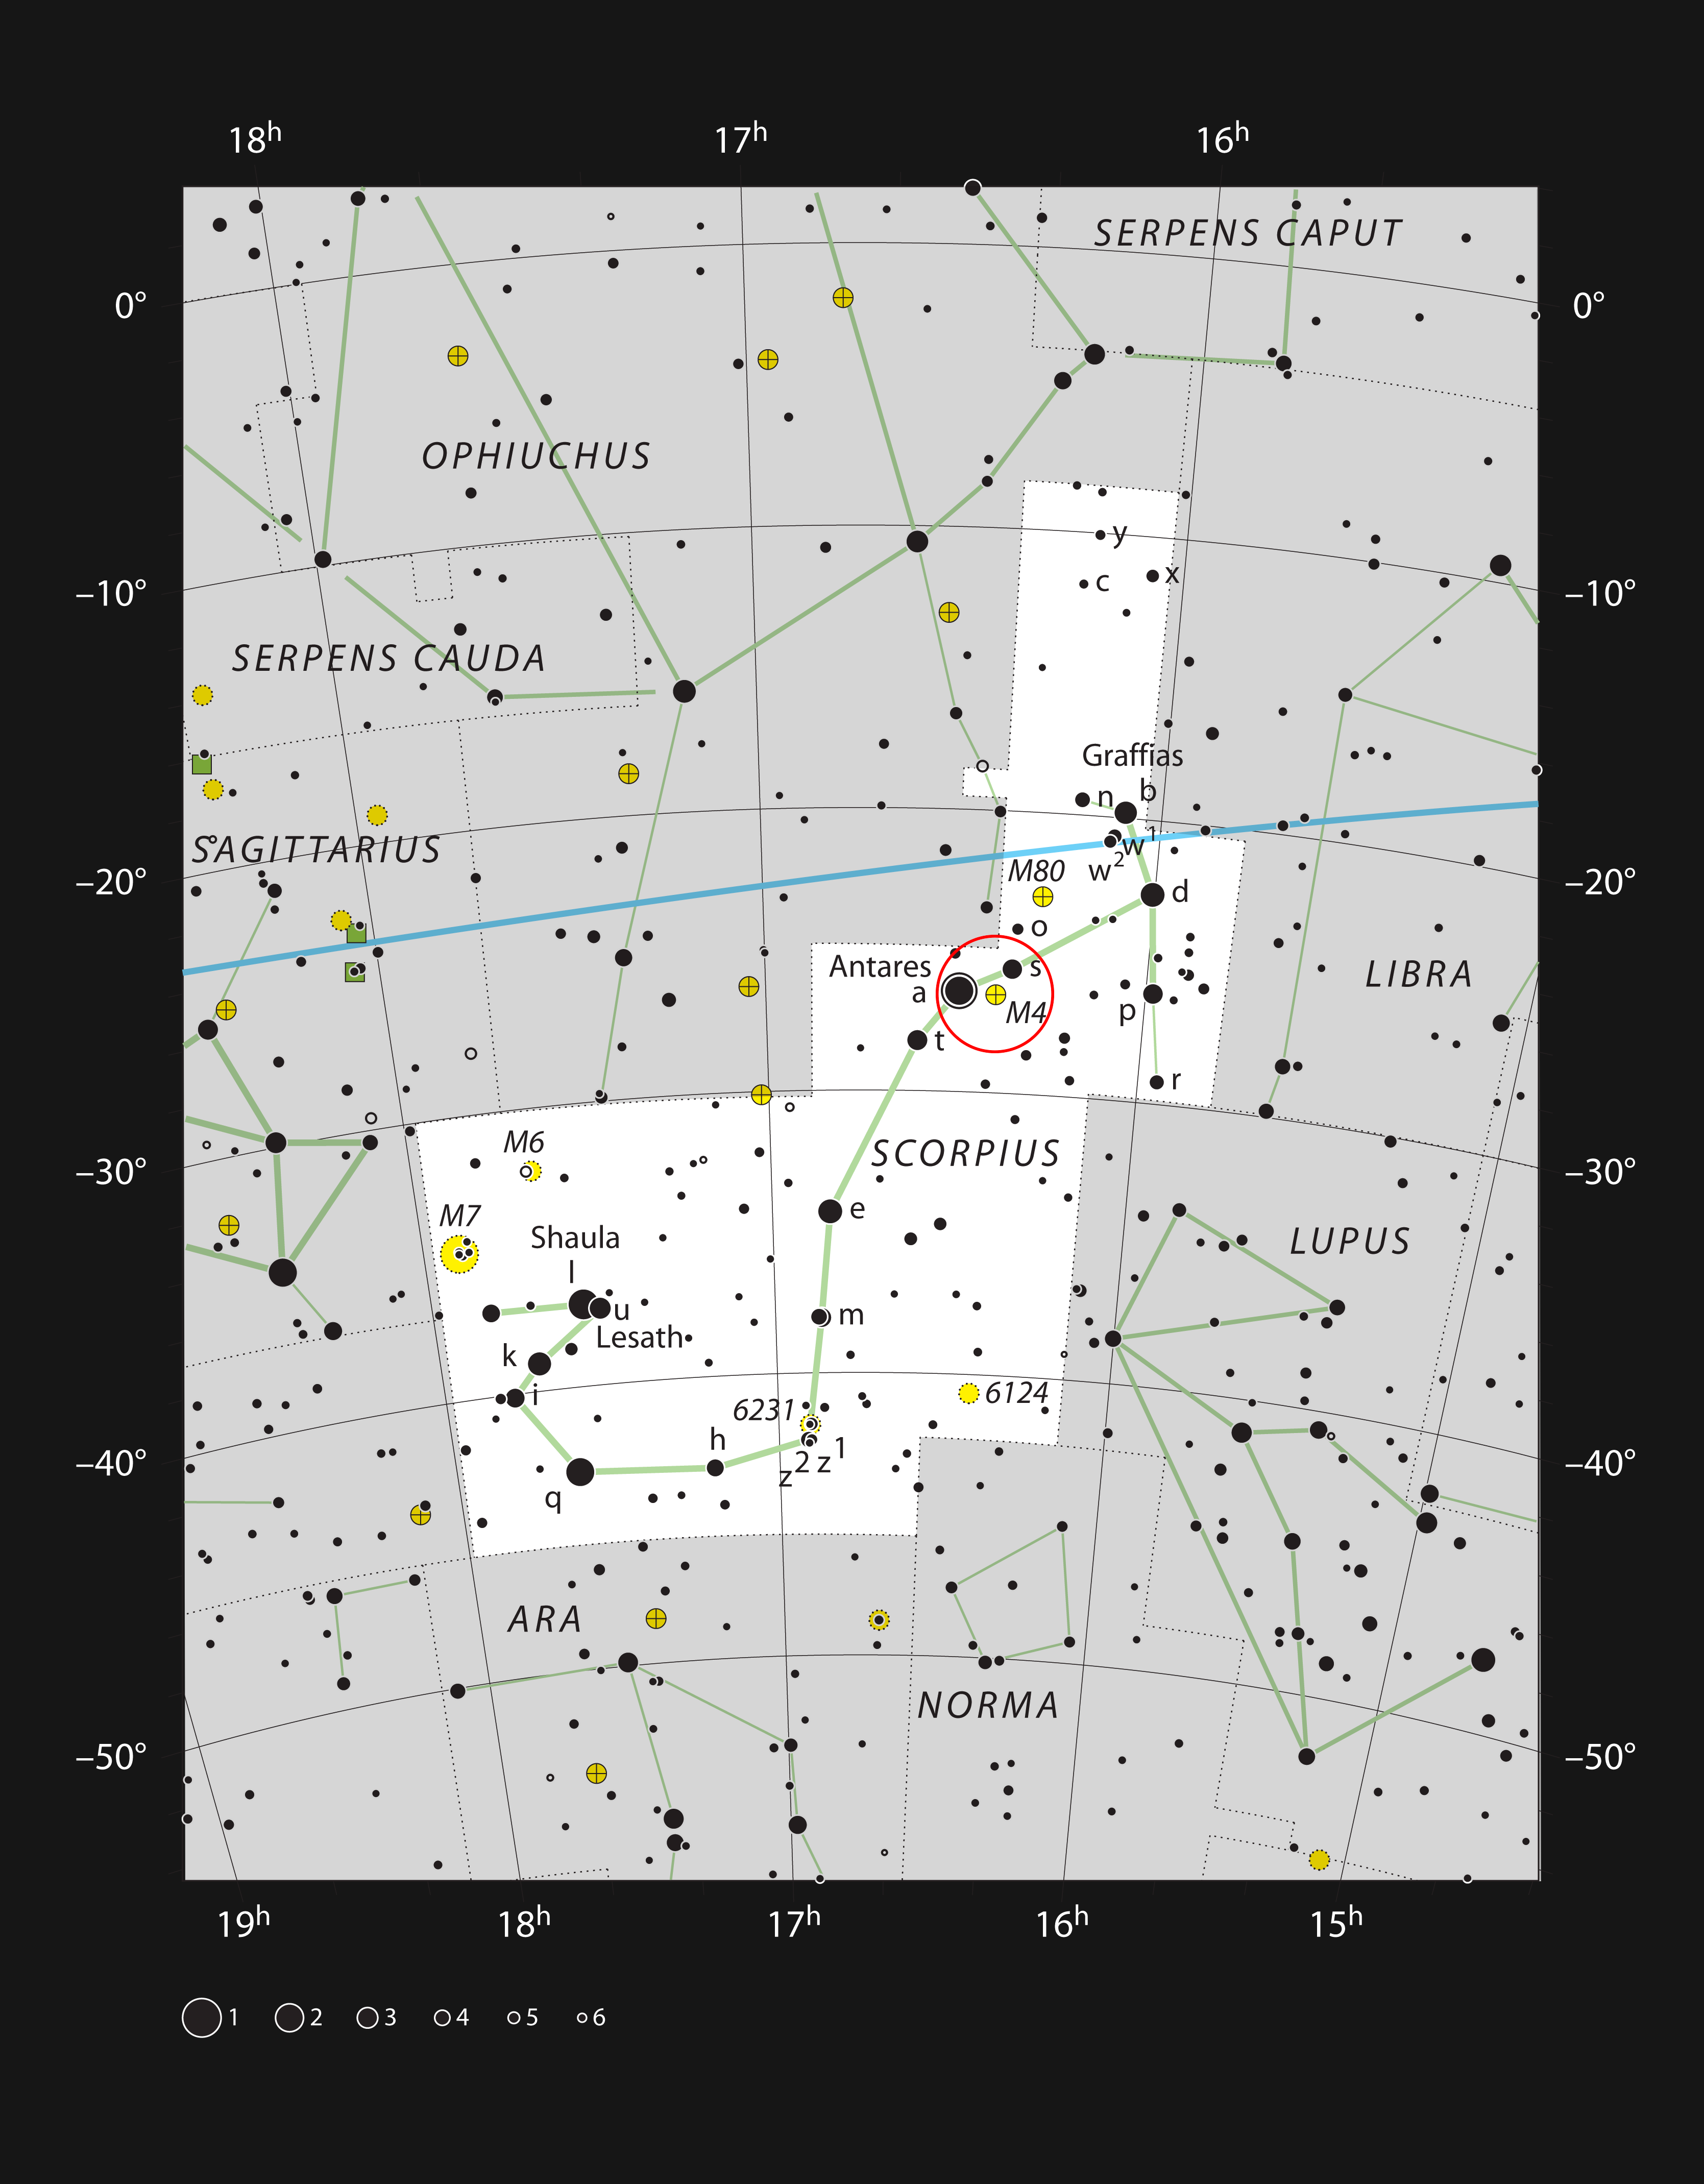

The globular star cluster Messier 4 in the constellation of Scorpius

This chart shows the position of the globular star cluster Messier 4 (also known as NGC 6121) in the constellation of Scorpius (The Scorpion) close to the bright star Antares. This map shows most of the stars visible to the unaided eye under good conditions, and Messier 4 itself is highlighted with a red circle on the image. This bright cluster can be seen with binoculars and is spectacular through a medium-sized telescope.

Credit: ESO, IAU and Sky & Telescope